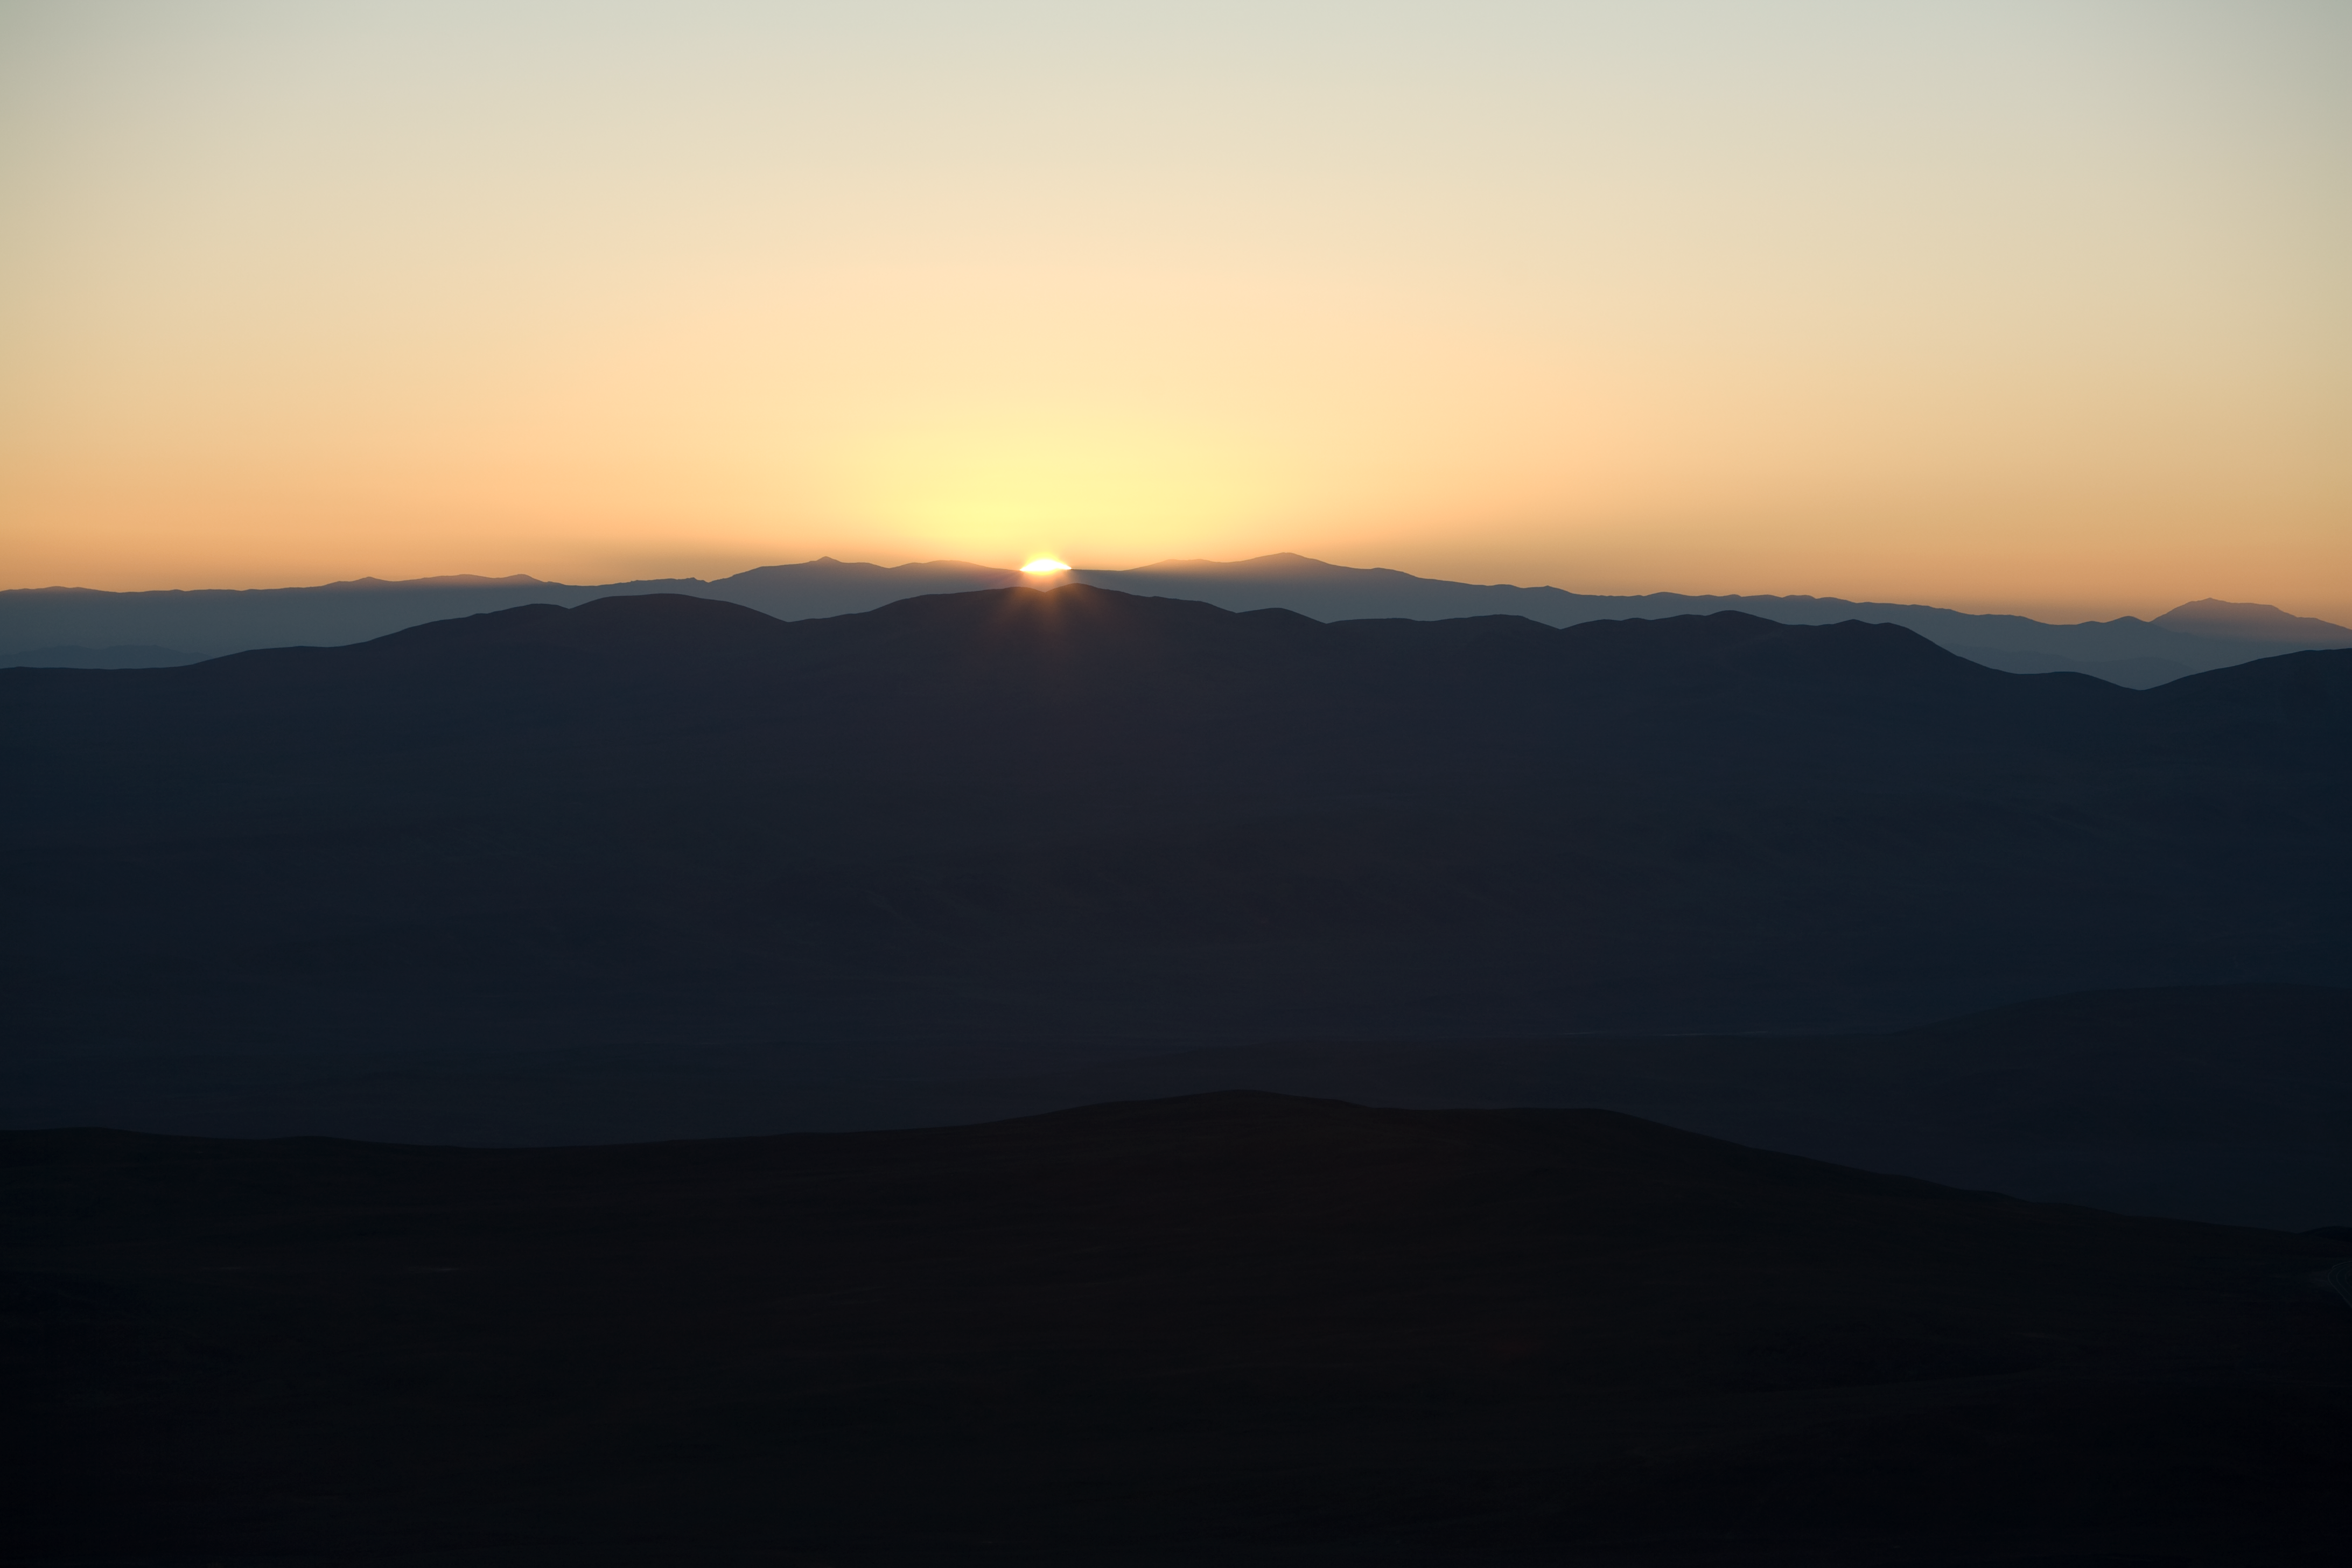

Sunrise at Paranal

First rays of sunlight at Cerro Paranal.

Credit: ESO